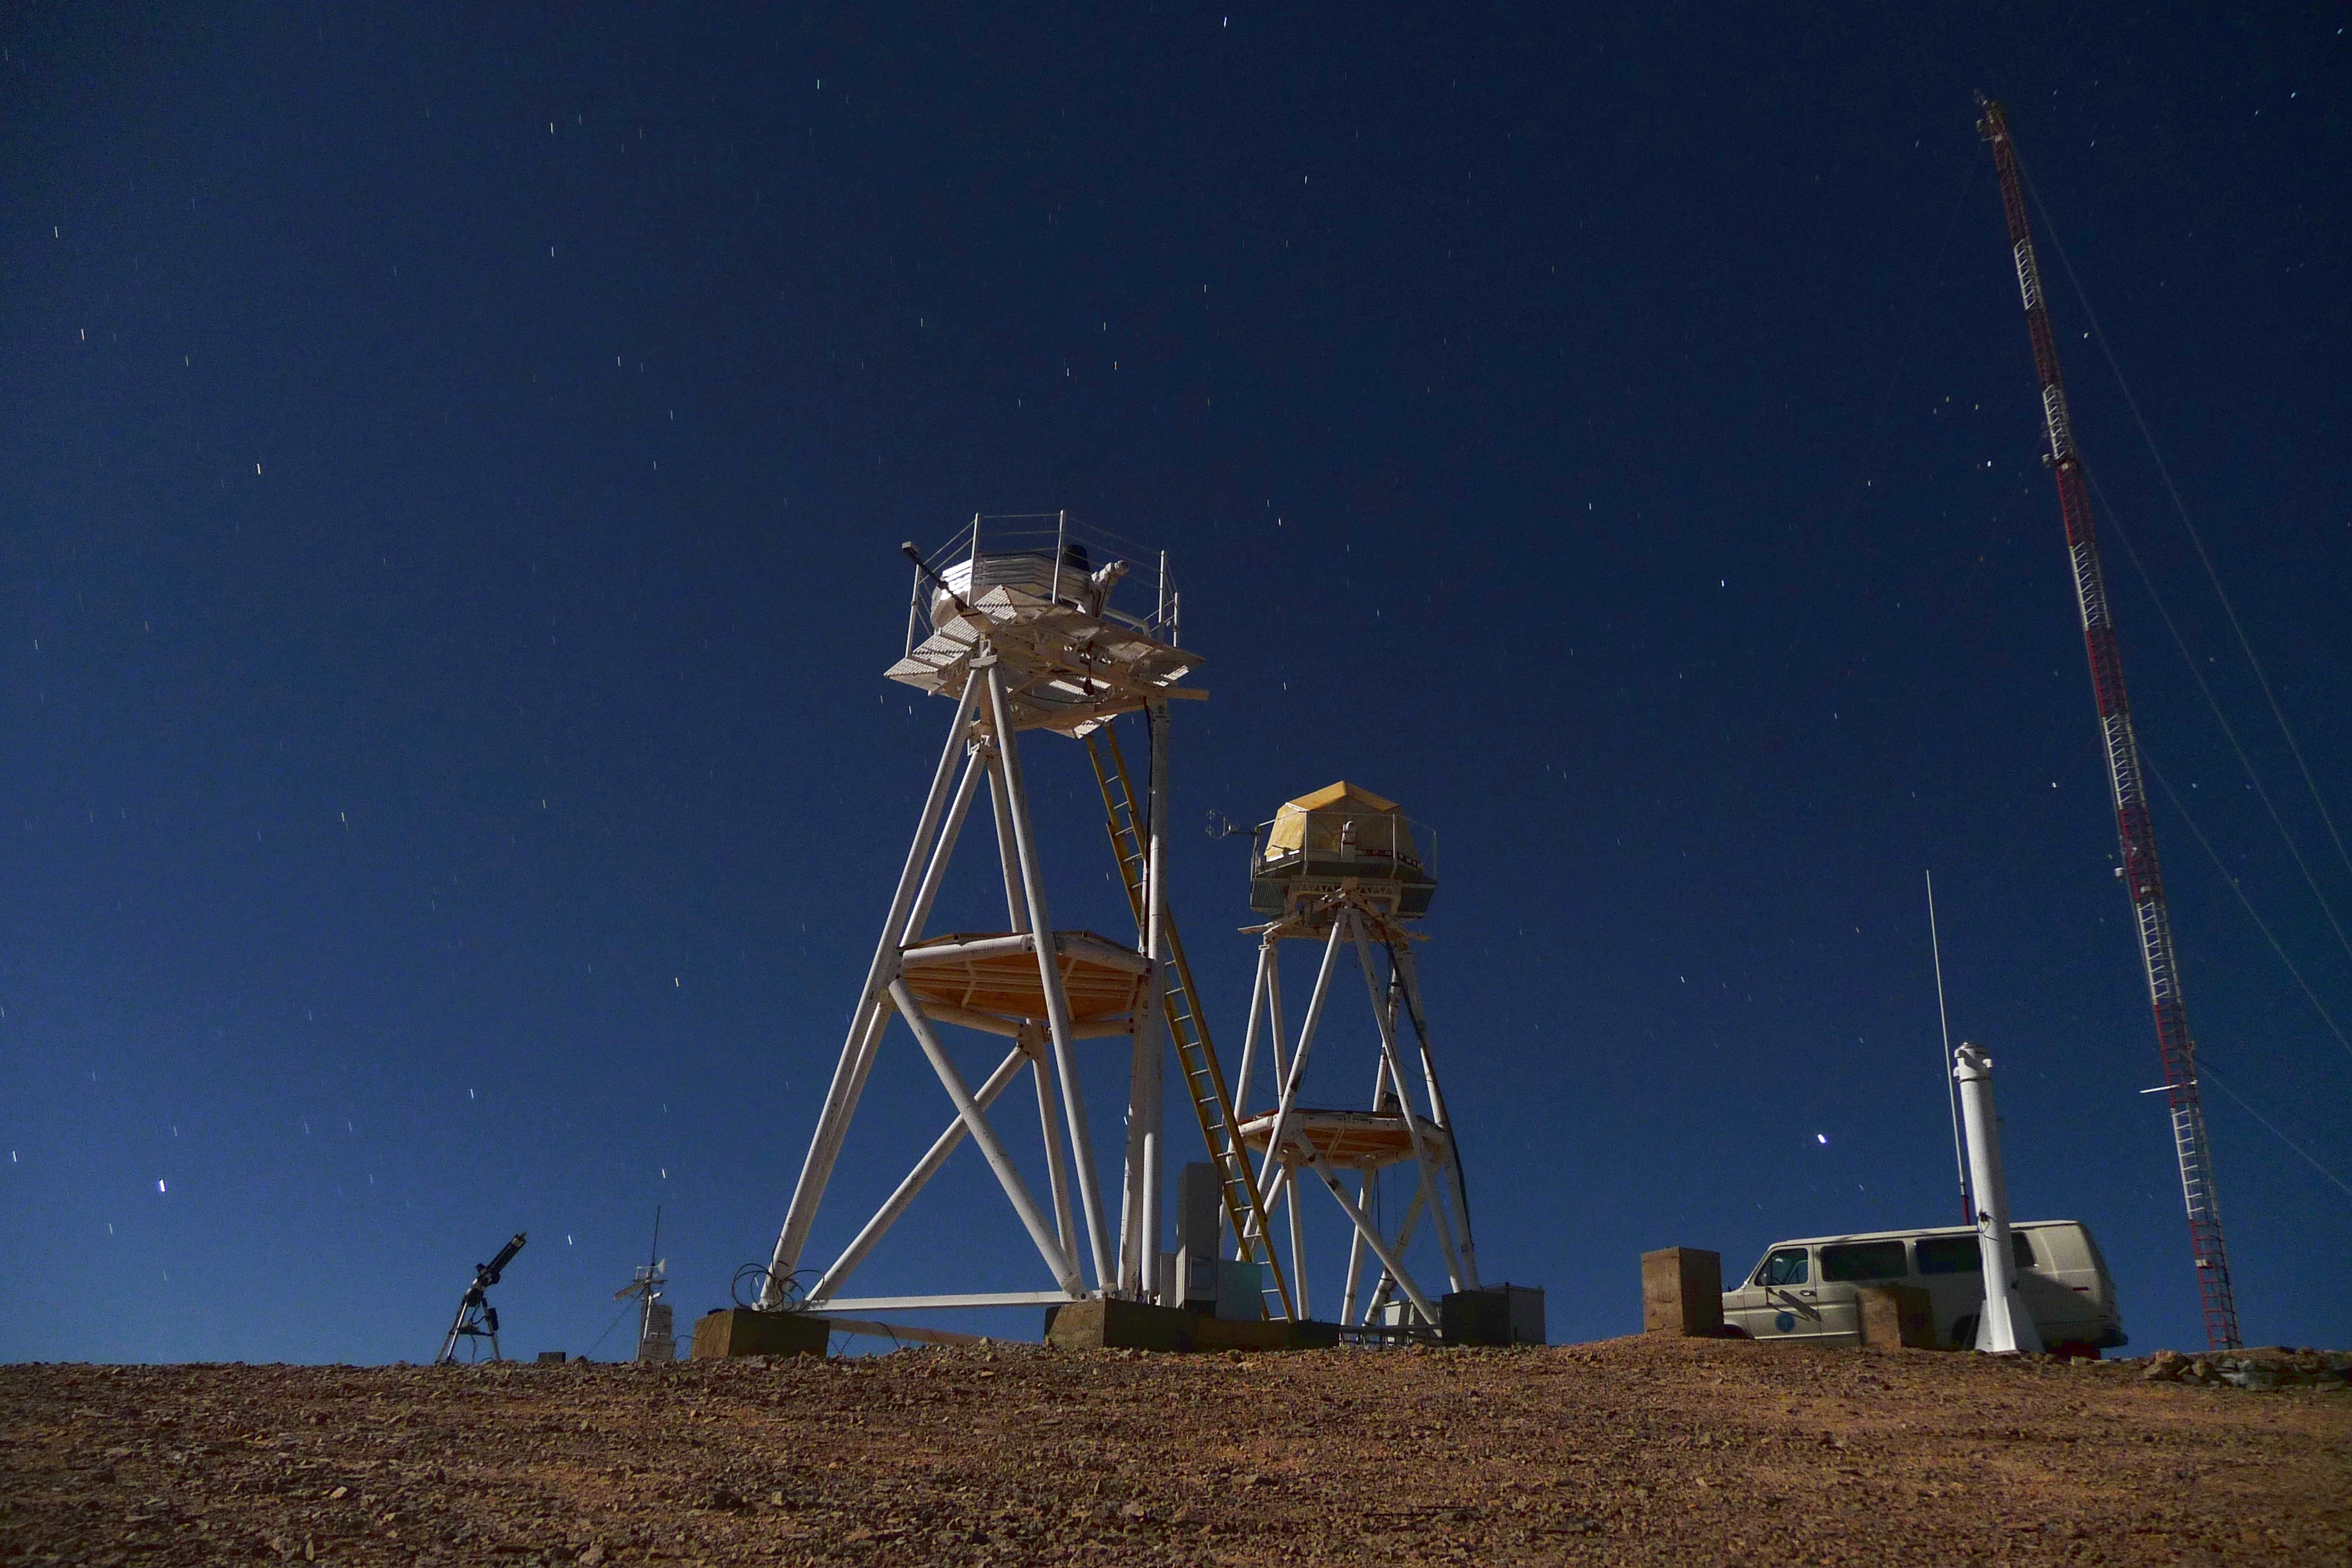

ELT site testing — Cerro Armazones / Chile

The Extremely Large Telescope (ELT) programme office has studied half a dozen potential sites for the future ELT observatory, which, with its 40-metre-class diameter, will be the world’s biggest eye on the sky.

The above image shows the First Light of the new ESO Astronomical Site Monitor at Cerro Armazones in October 2009. The new ESO MASS-DIMM tower is in the right, the one used by the Thirty-Meter Telescope (TMT) project is on the left. Armazones is a site located in Chile, not very far from the ESO Paranal Observatory, home to the flagship Very Large Telescope. On the ELT Site Selection Advisory Committee's final short list for the recommended site, Armazones is also the committee’s preferred site, because it has the best balance of sky quality across all aspects and can be operated in an integrated fashion with the existing Paranal Observatory.

Credit: ESO/G. Lombardi (glphoto.it)